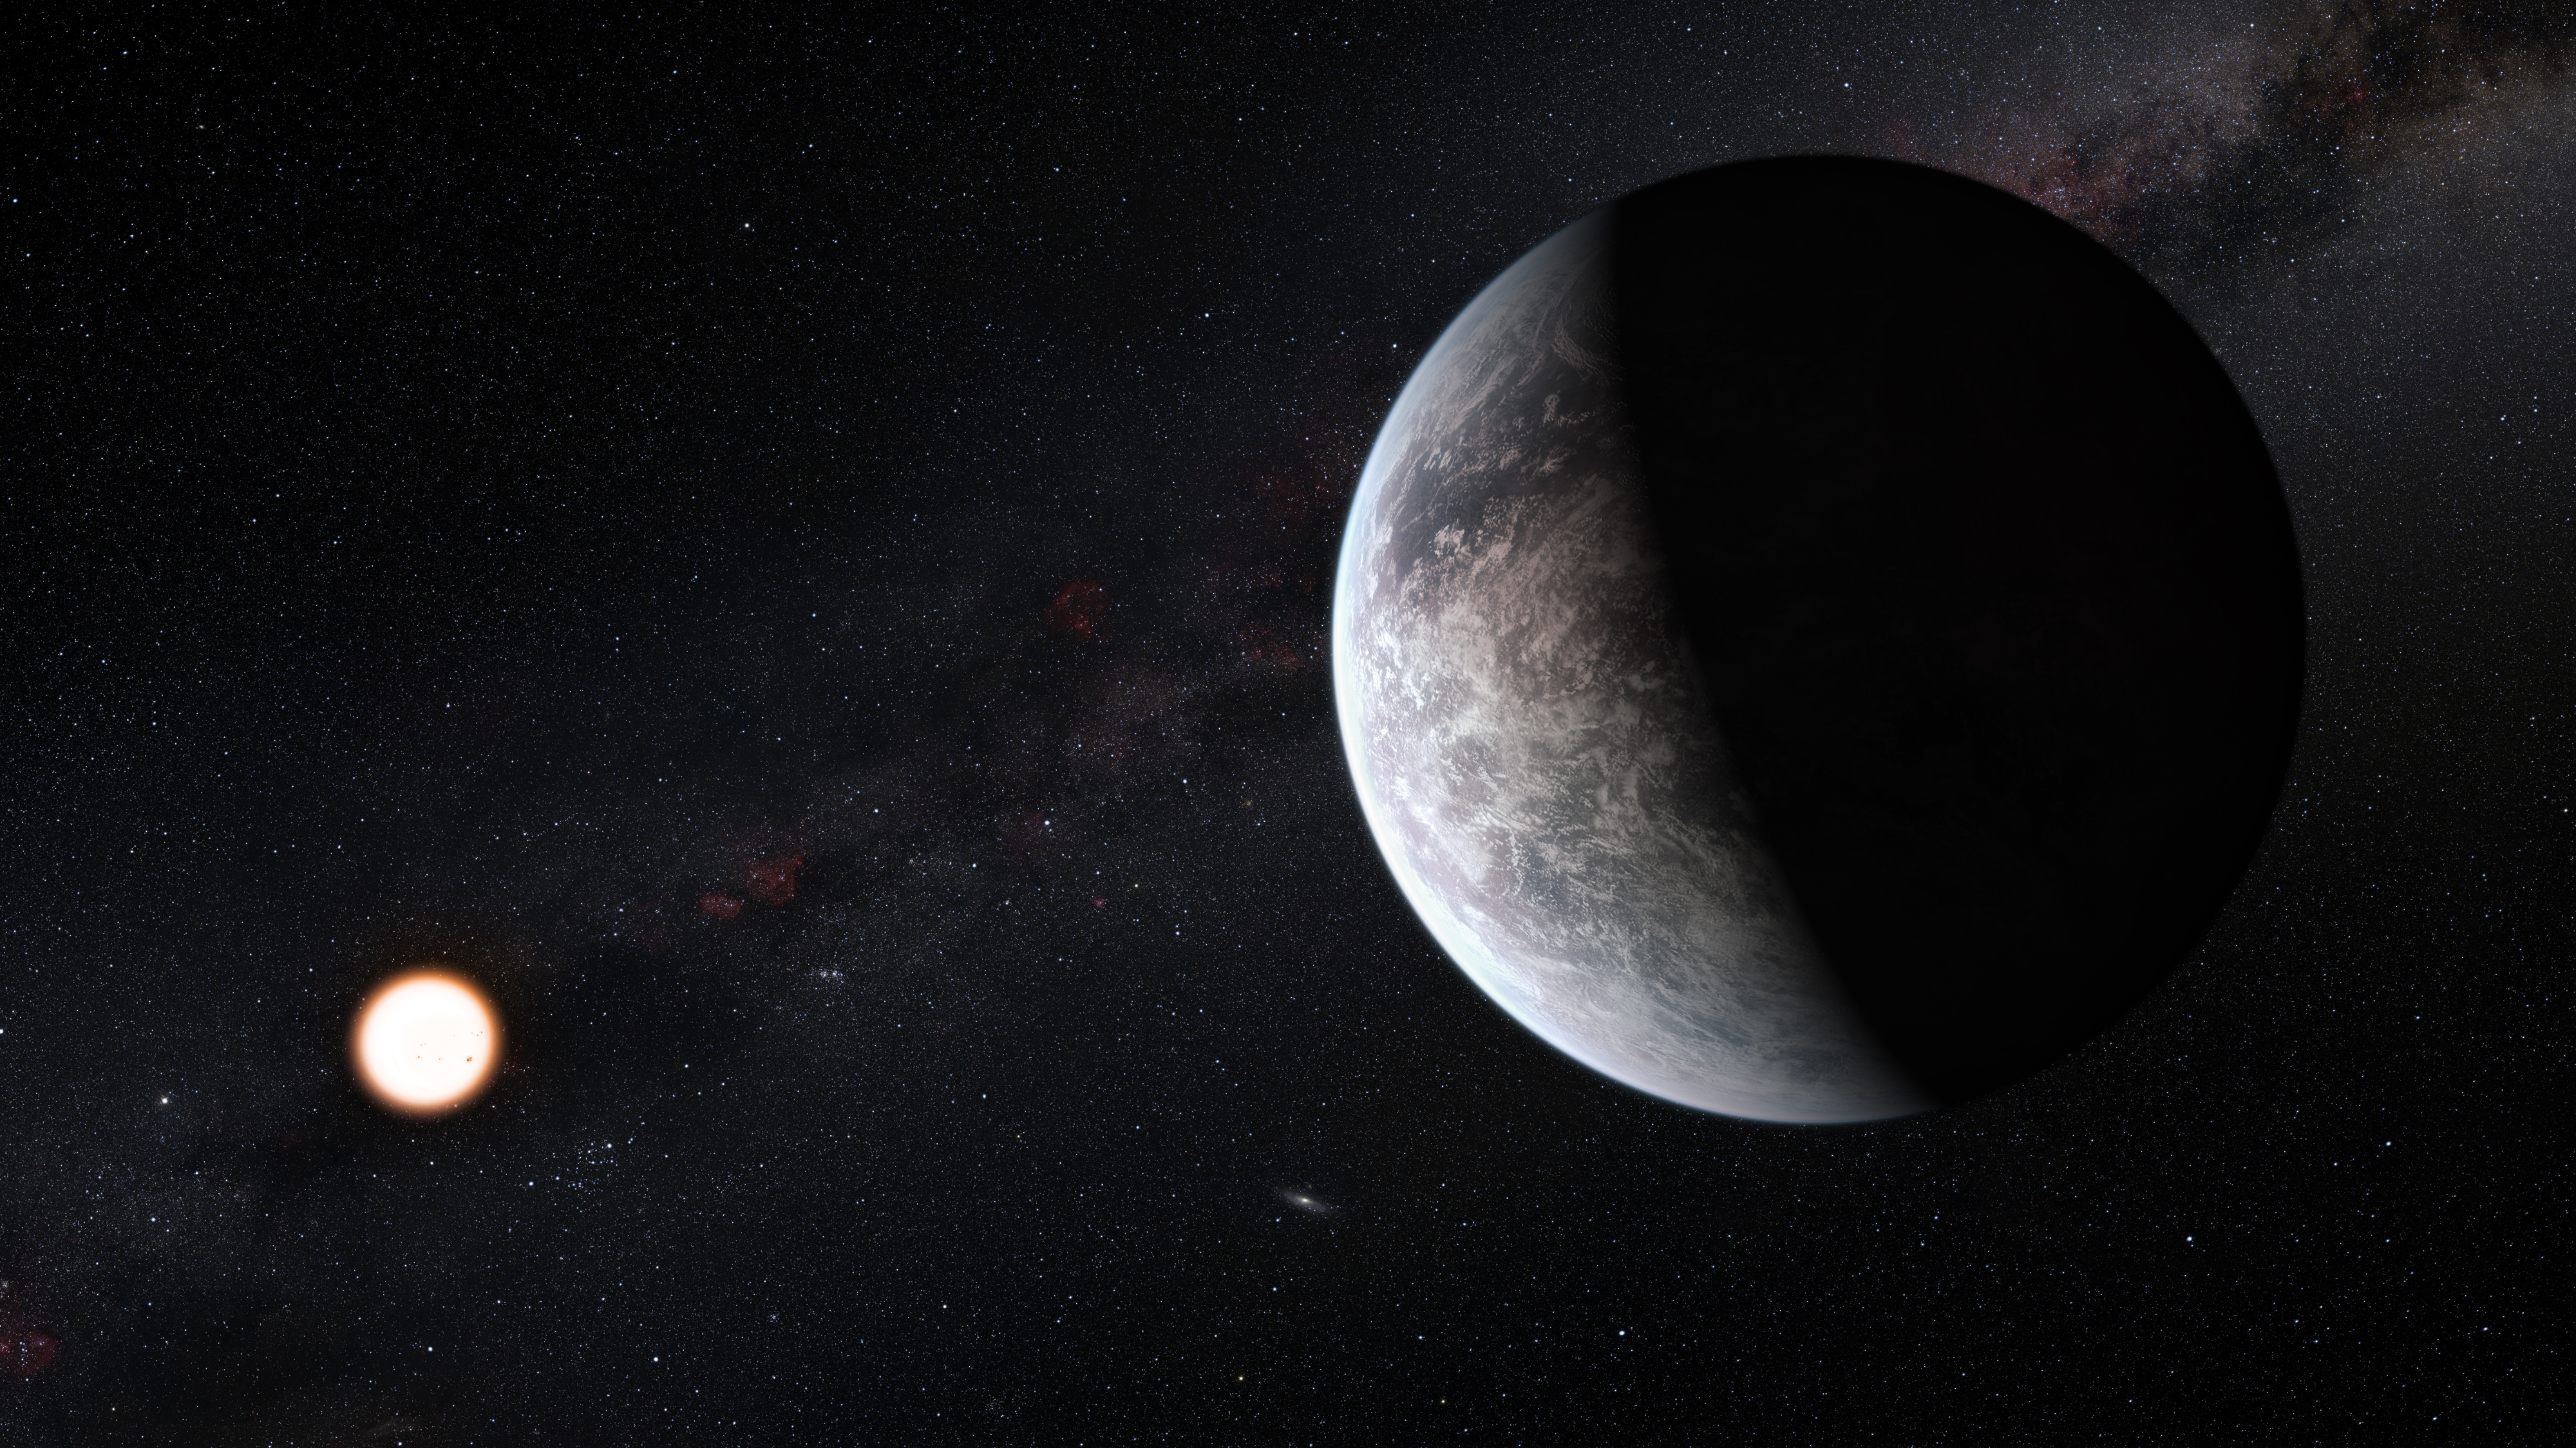

Artists’s impression of one of more than 50 new exoplanets found by HARPS: the rocky super-Earth HD 85512 b

This artist’s impression shows the planet orbiting the Sun-like star HD 85512 in the southern constellation of Vela (The Sail). This planet is one of sixteen super-Earths discovered by the HARPS instrument on the 3.6-metre telescope at ESO’s La Silla Observatory. This planet is about 3.6 times as massive as the Earth lis at the edge of the habitable zone around the star, where liquid water, and perhaps even life, could potentially exist.

Credit: ESO/M. Kornmesser